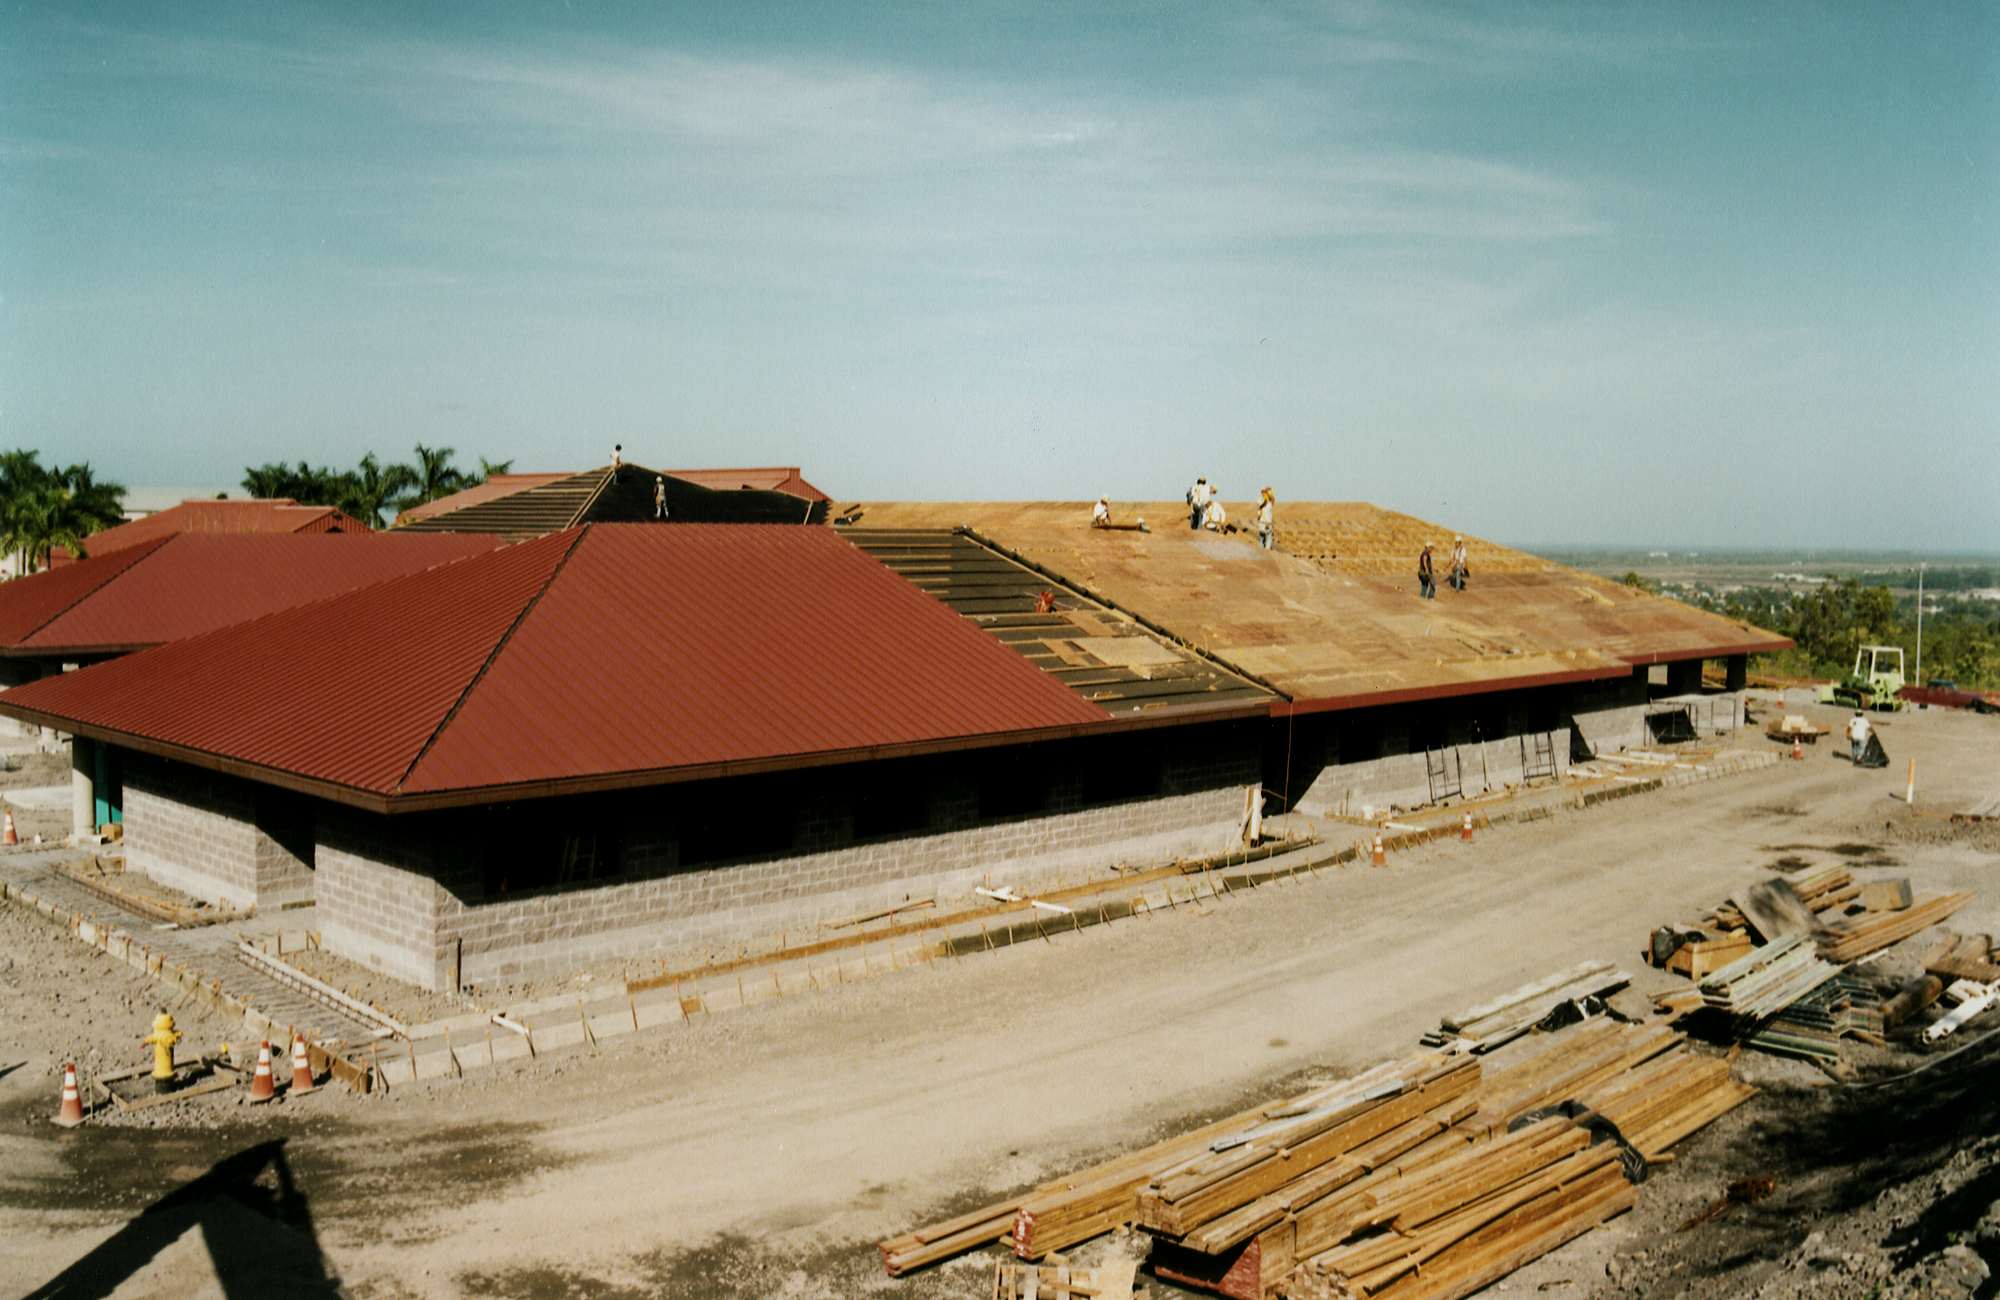

Gemini North, Hilo

Construction of the Gemini base facility in Hilo, Hawaii, February 6th 1998.

Credit: NOIRLab/NSF/AURA